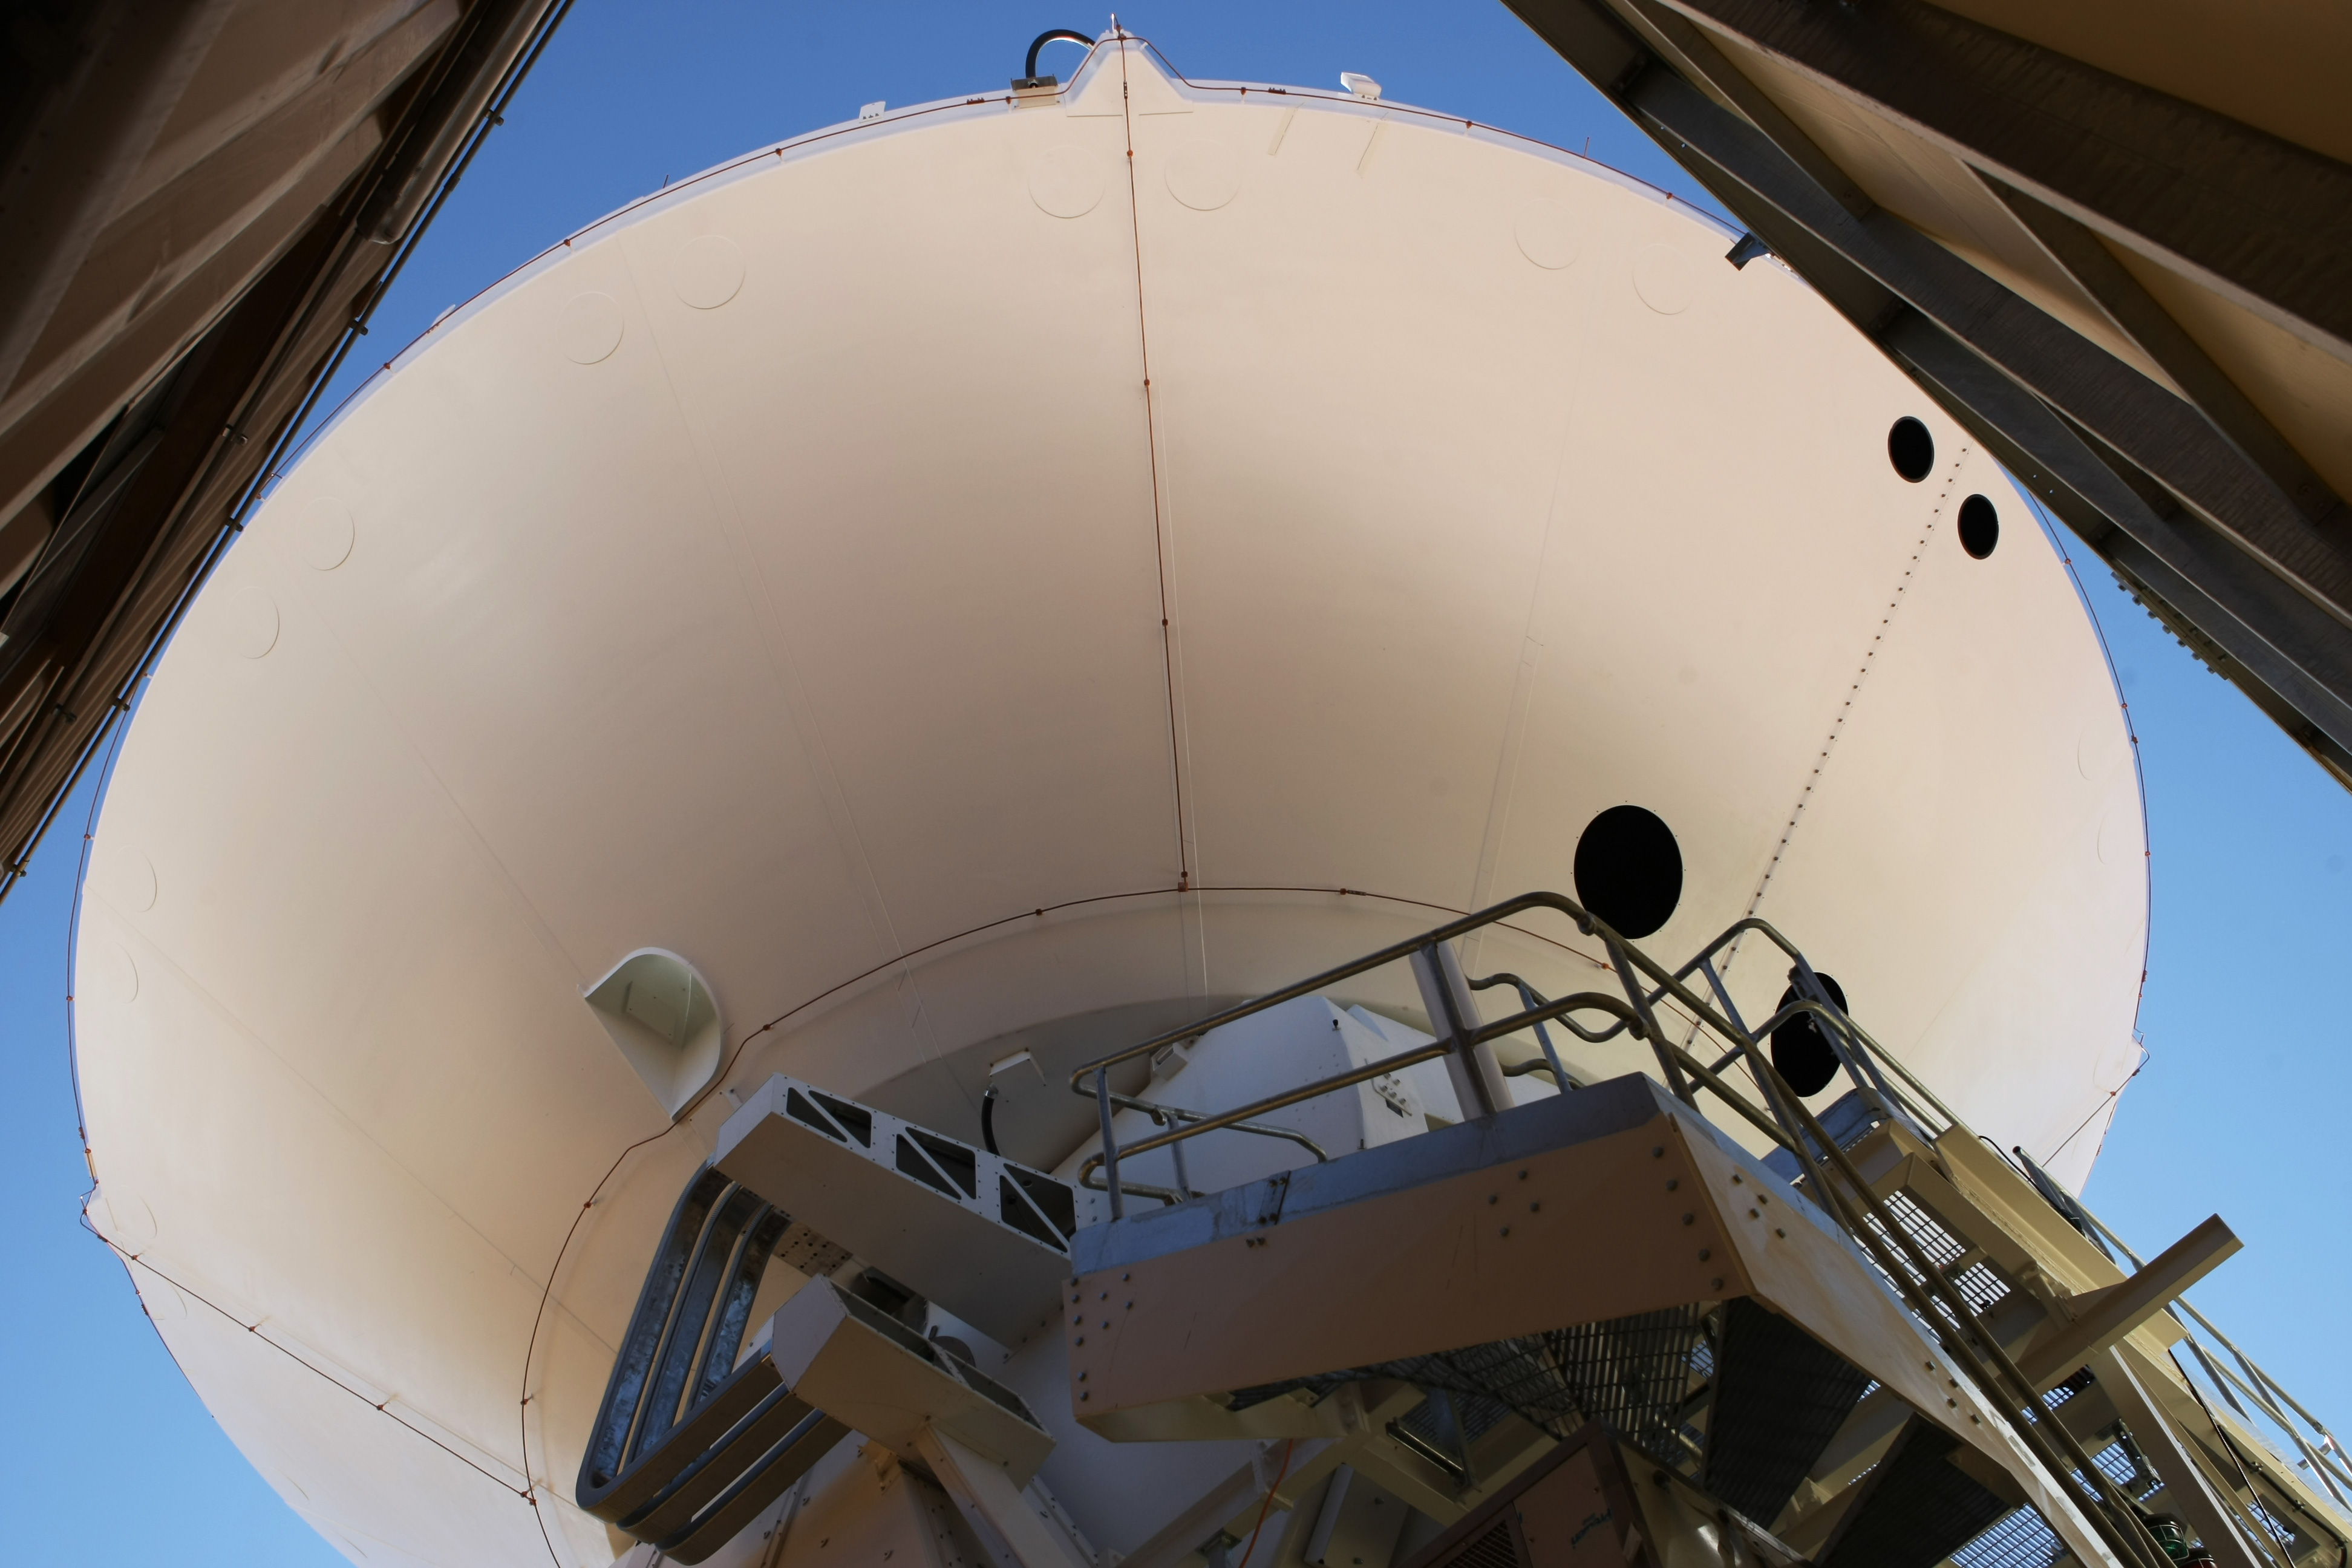

Assembly of second European ALMA antenna

Image of the assembly of the second European antenna for ALMA.

Credit: ESO